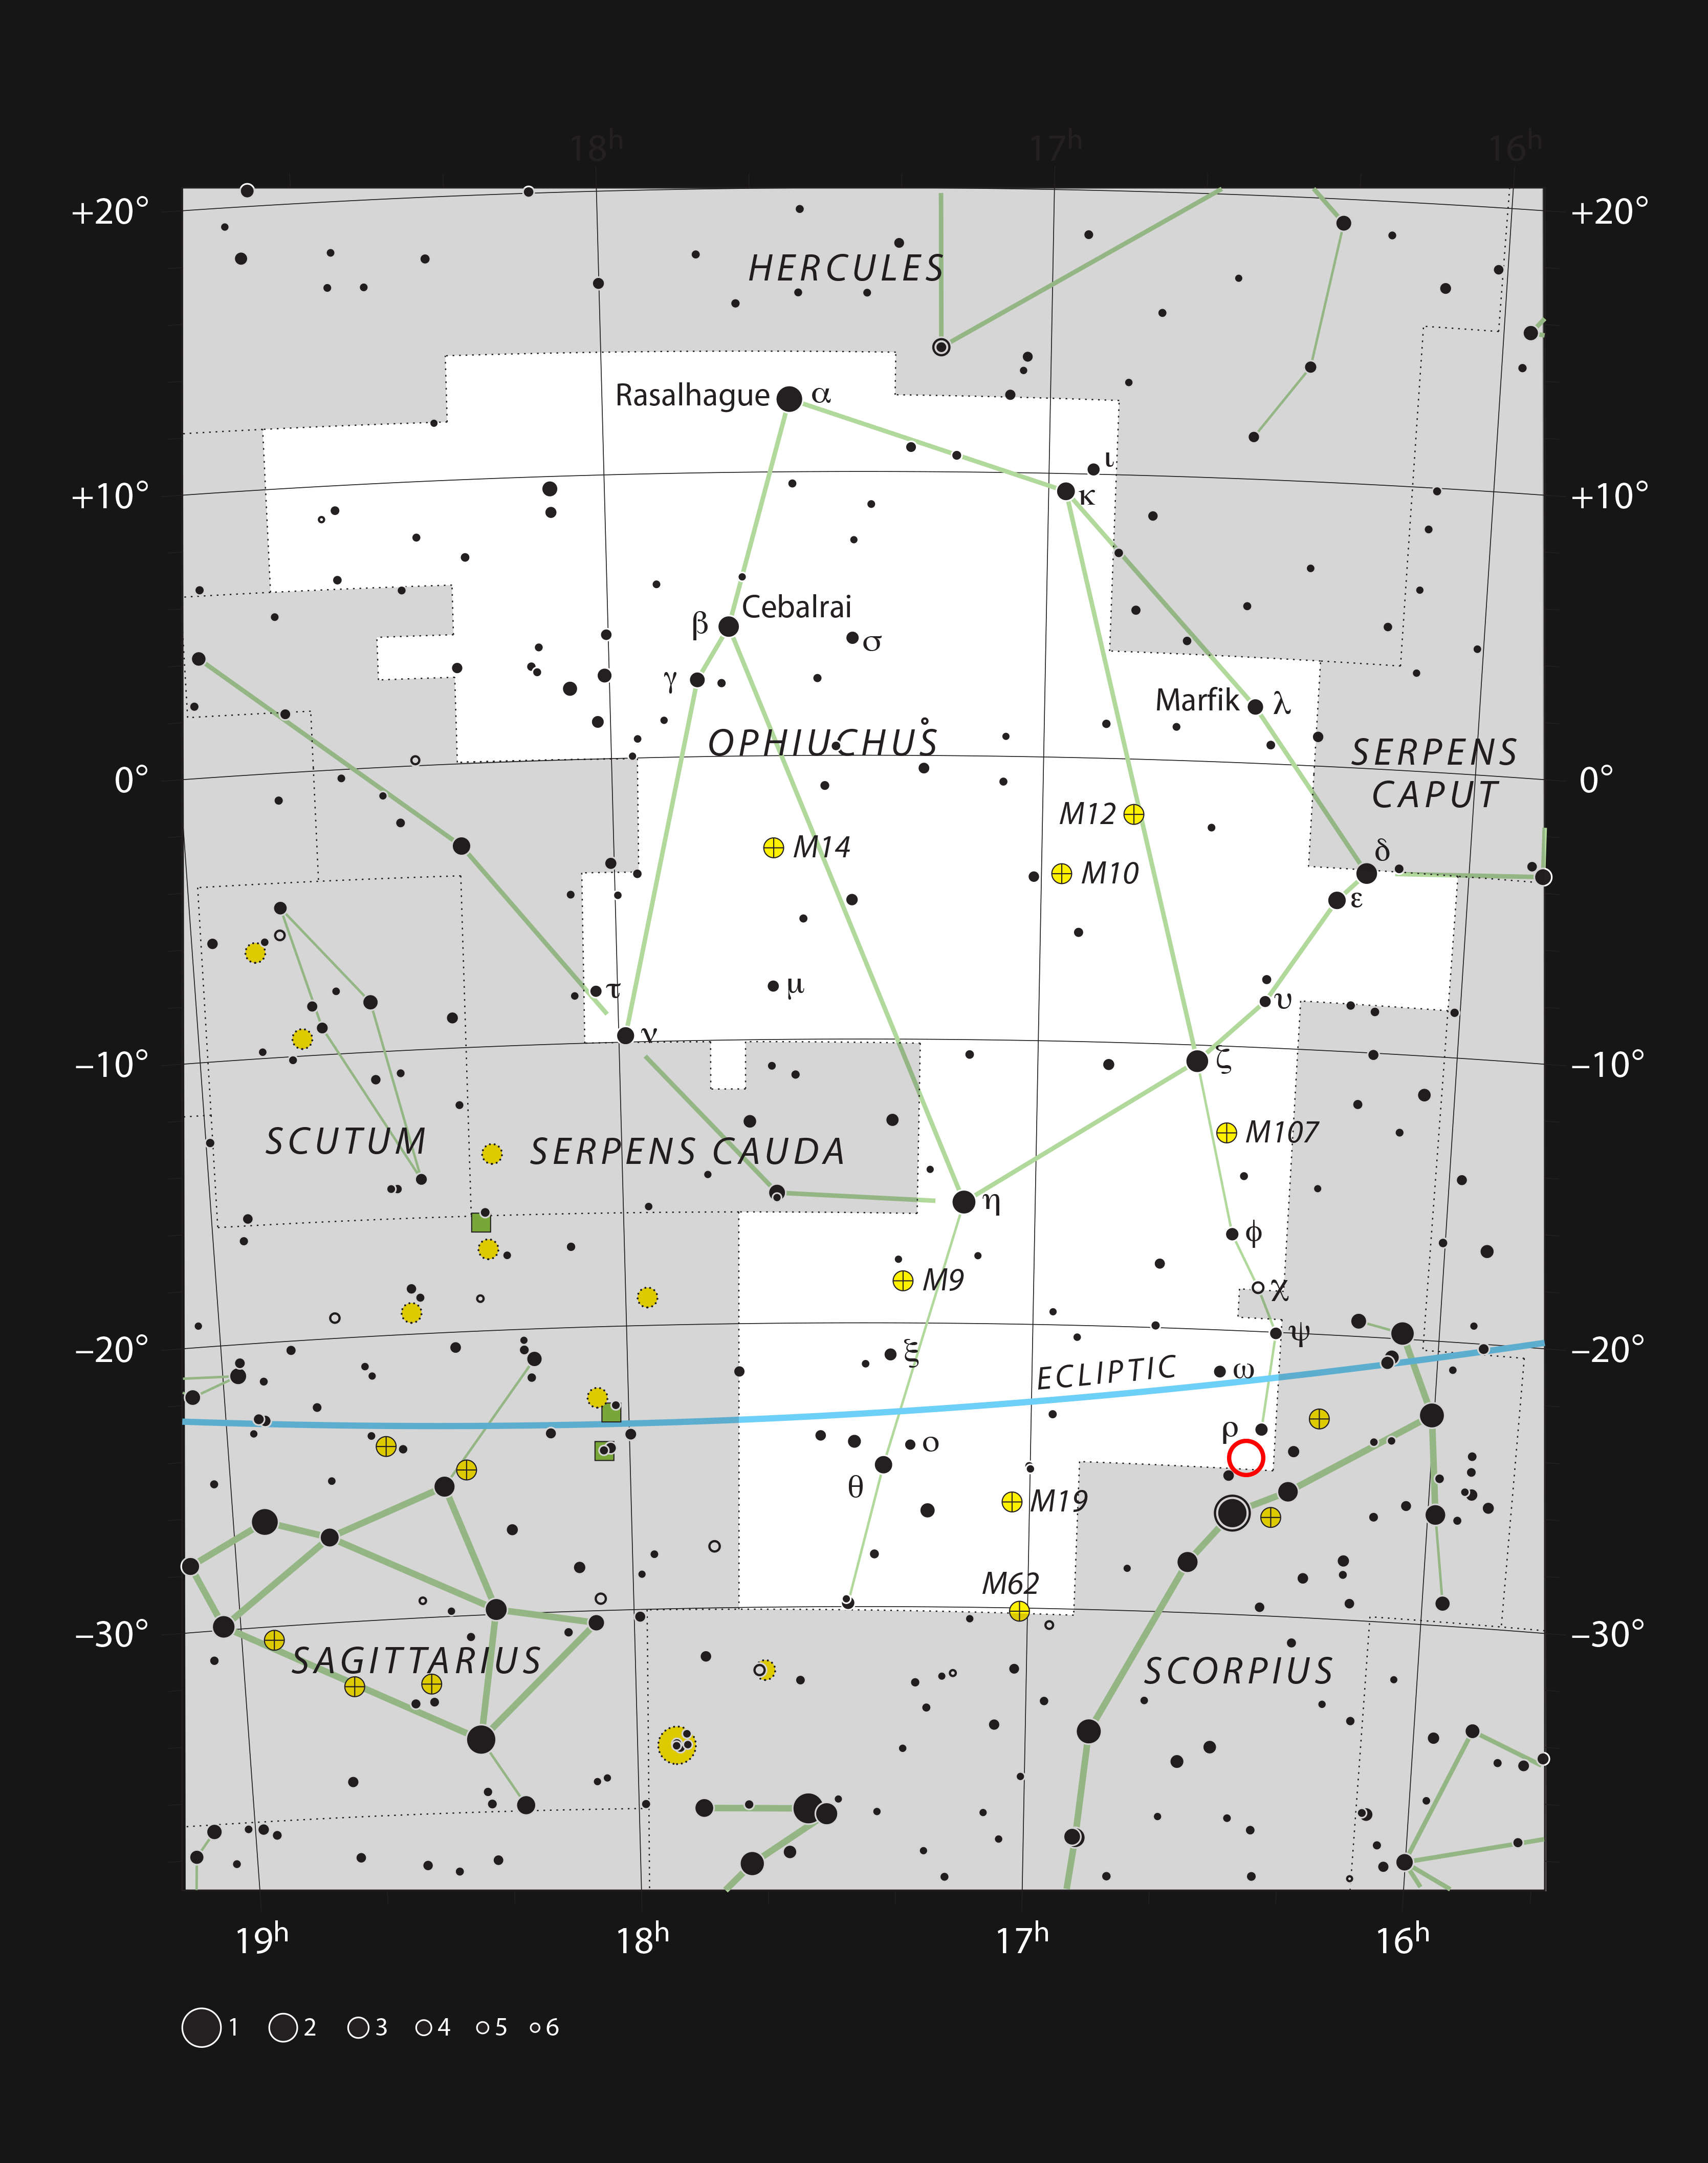

The location of the system Oph-IRS 48 in the constellation of Ophiuchus

This chart shows the large constellation of Ophiuchus (The Serpent Bearer). Most of the stars that can be seen in a dark sky with the unaided eye are marked. The location of the system Oph-IRS 48 is indicated with a red circle.

Credit: ESO, IAU and Sky & Telescope